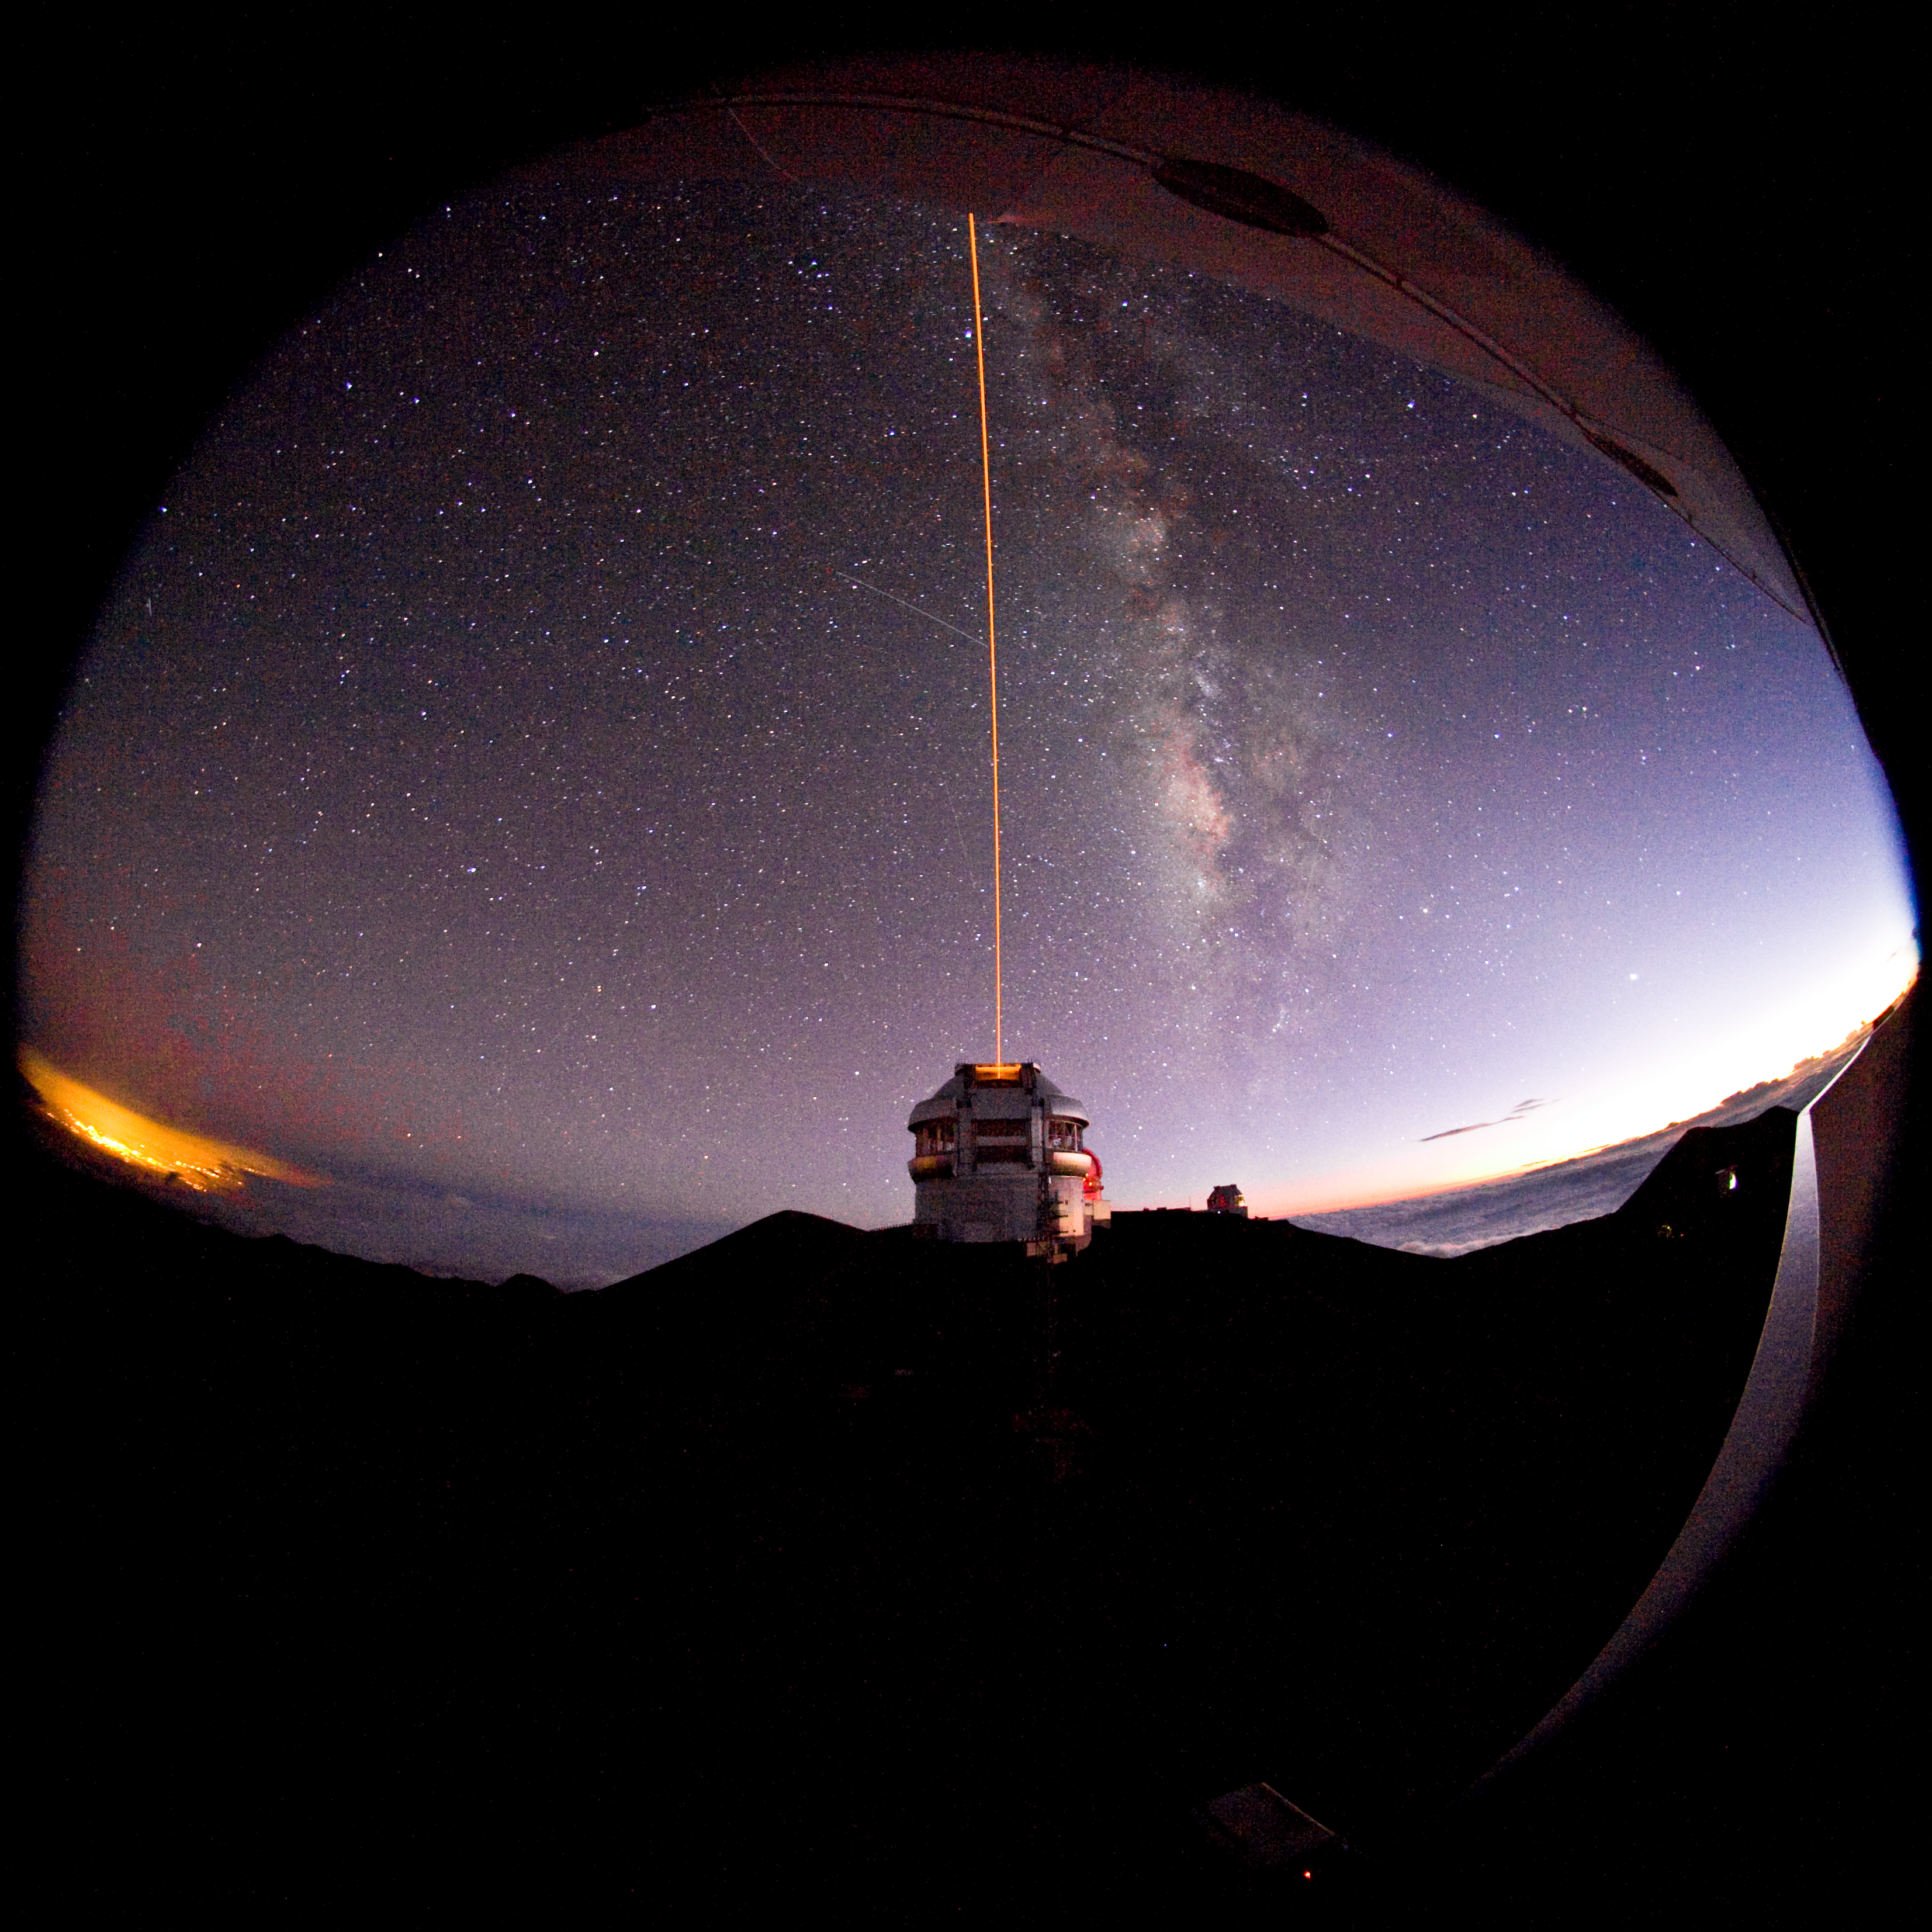

Gemini North Laser Guide Star from Canada France Hawaii Telescope

Credit: International Gemini Observatory